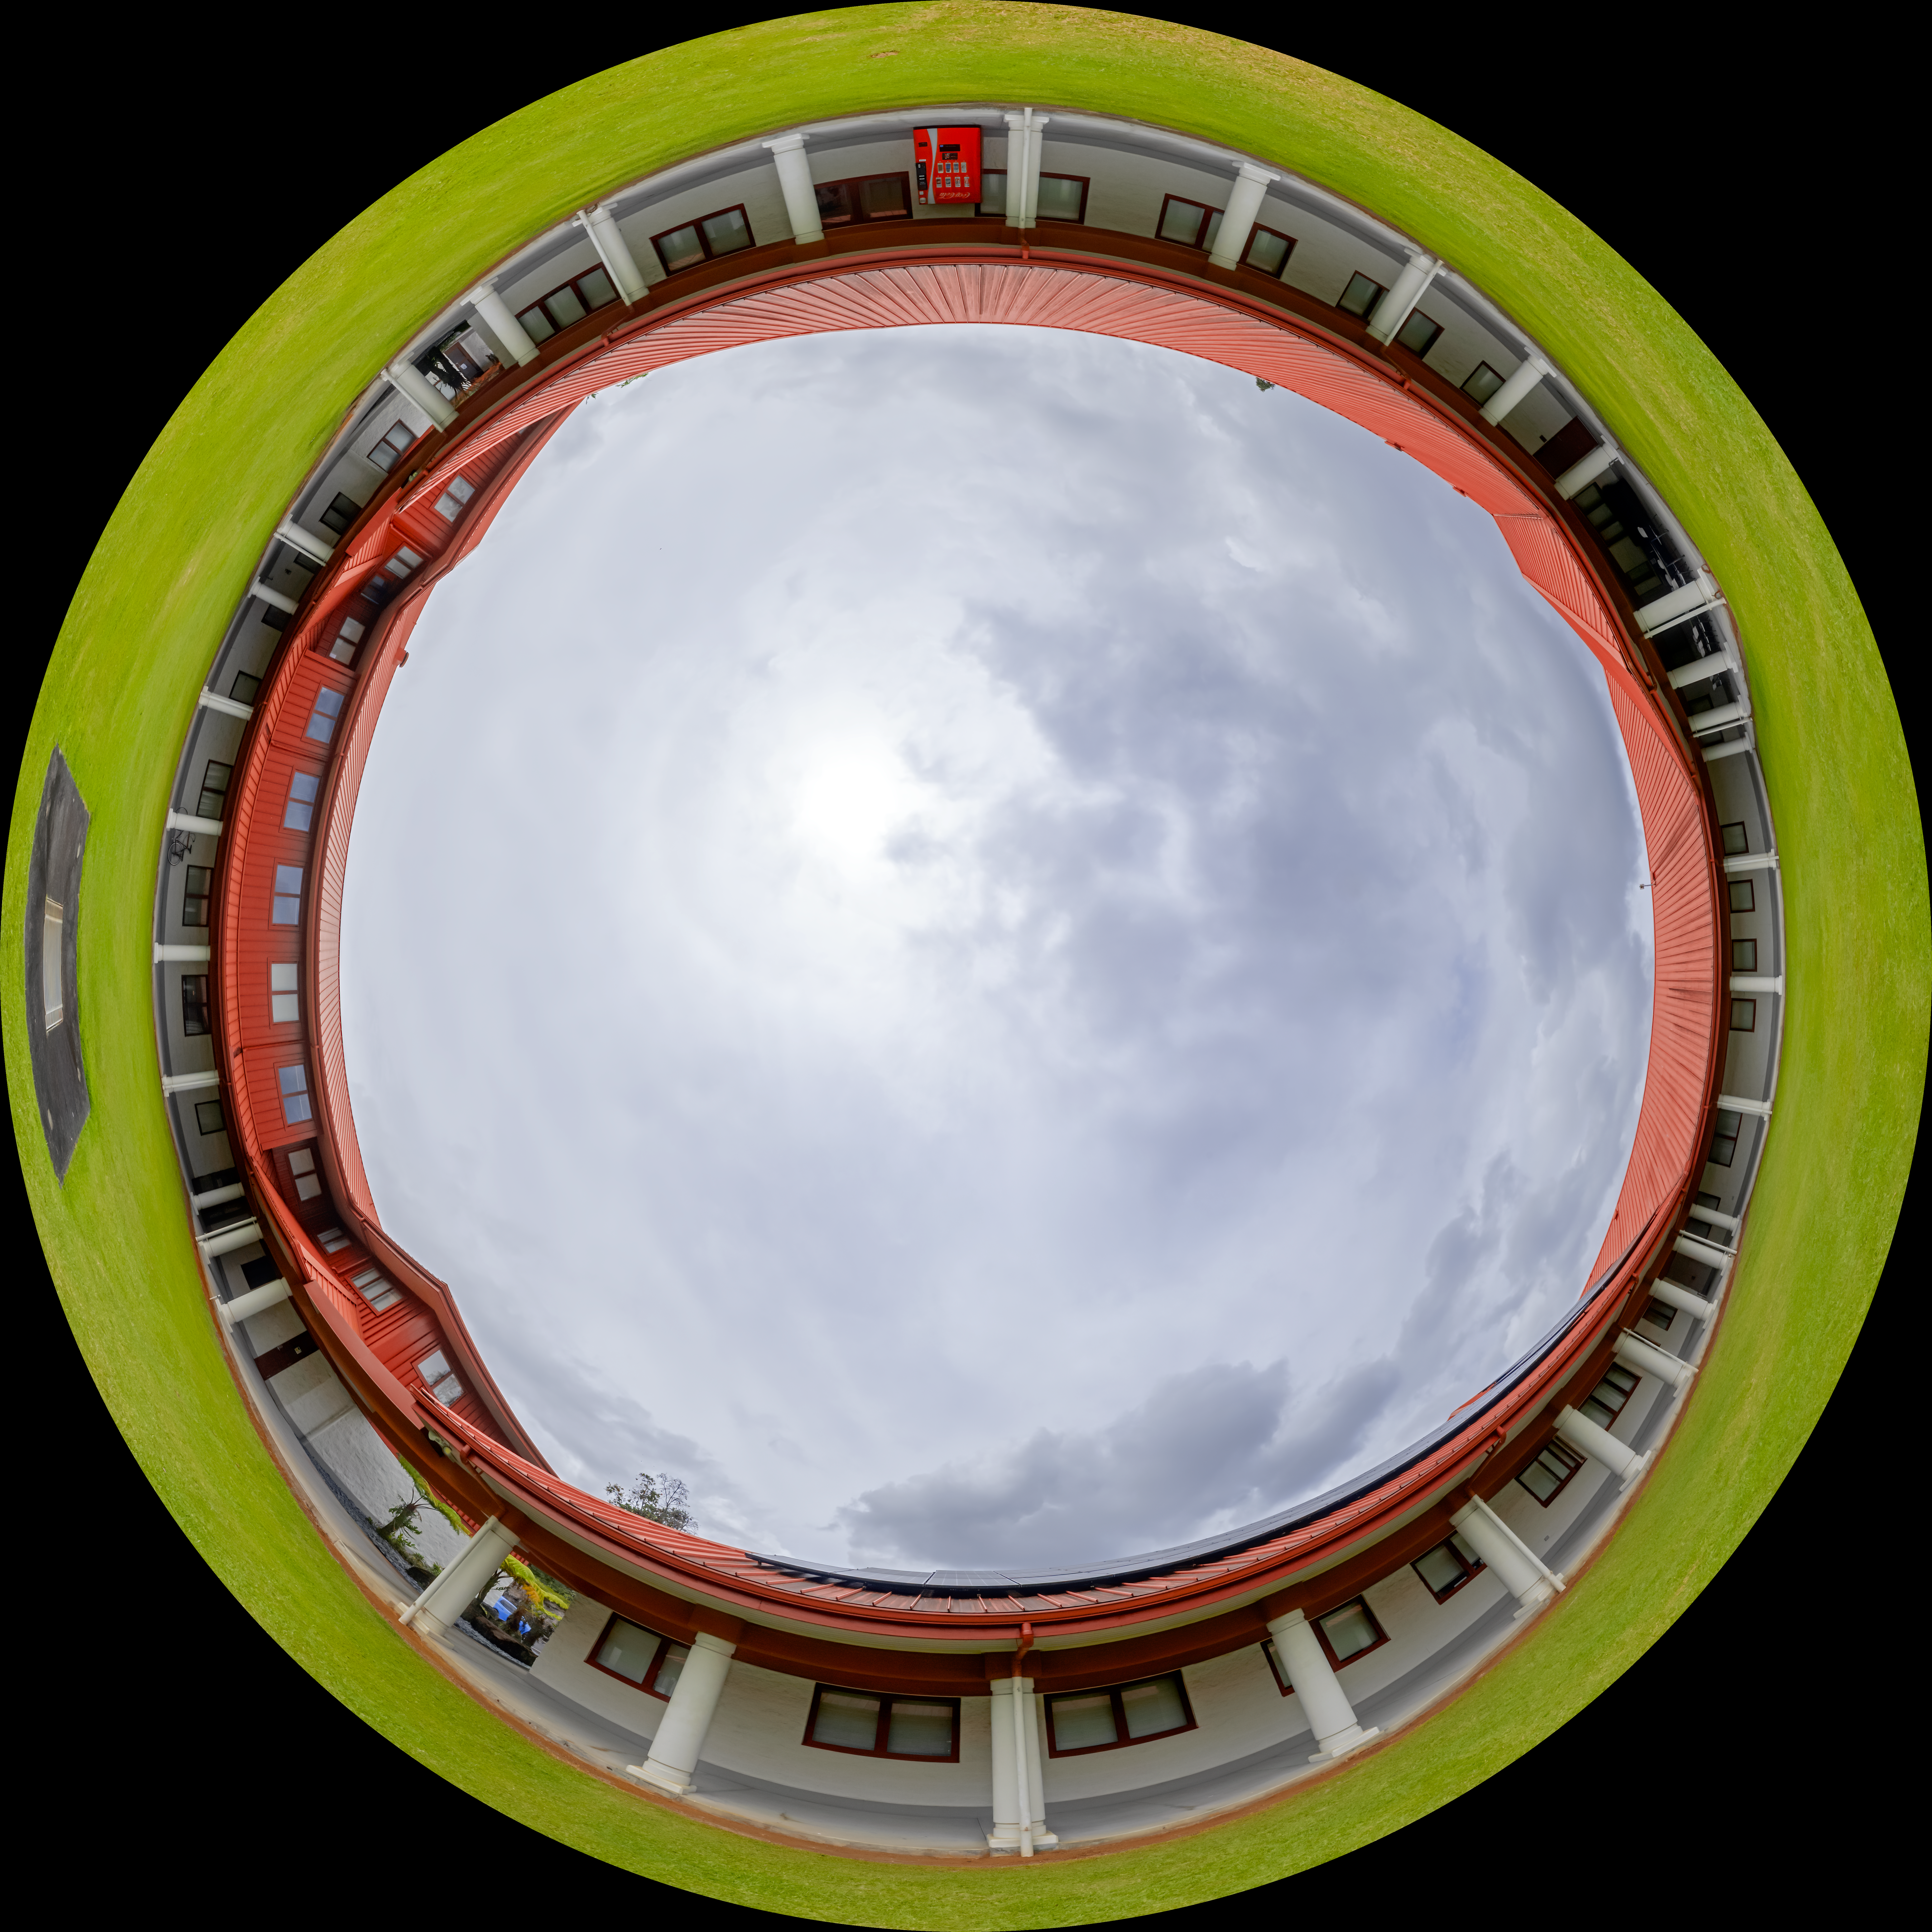

Hilo Base Garden Fulldome

A fulldome view of the courtyard at Gemini North Hilo Base Facility in Hilo, Hawai‘i.

A 360 panorama view of this image can be viewed here.

Credit: International Gemini Observatory/NOIRLab/NSF/AURA